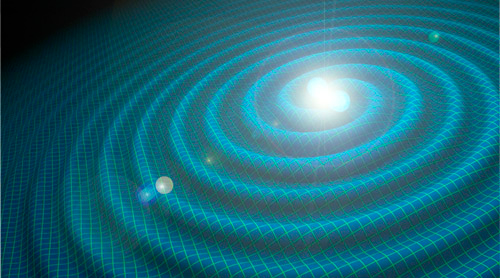

Artist's conception of gravitational wave event showing possible emission of visible light

Artist's conception of gravitational wave event showing possible emission of visible light.

Credit: International Gemini Observatory/NOIRLab/NSF/AURA/LIGO